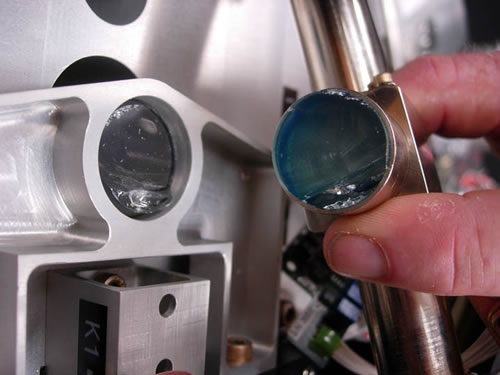

Broken Zerodur at Gemini North during an earthquake

Broken Zerodur

Credit: International Gemini Observatory/NOIRLab/NSF/AURA